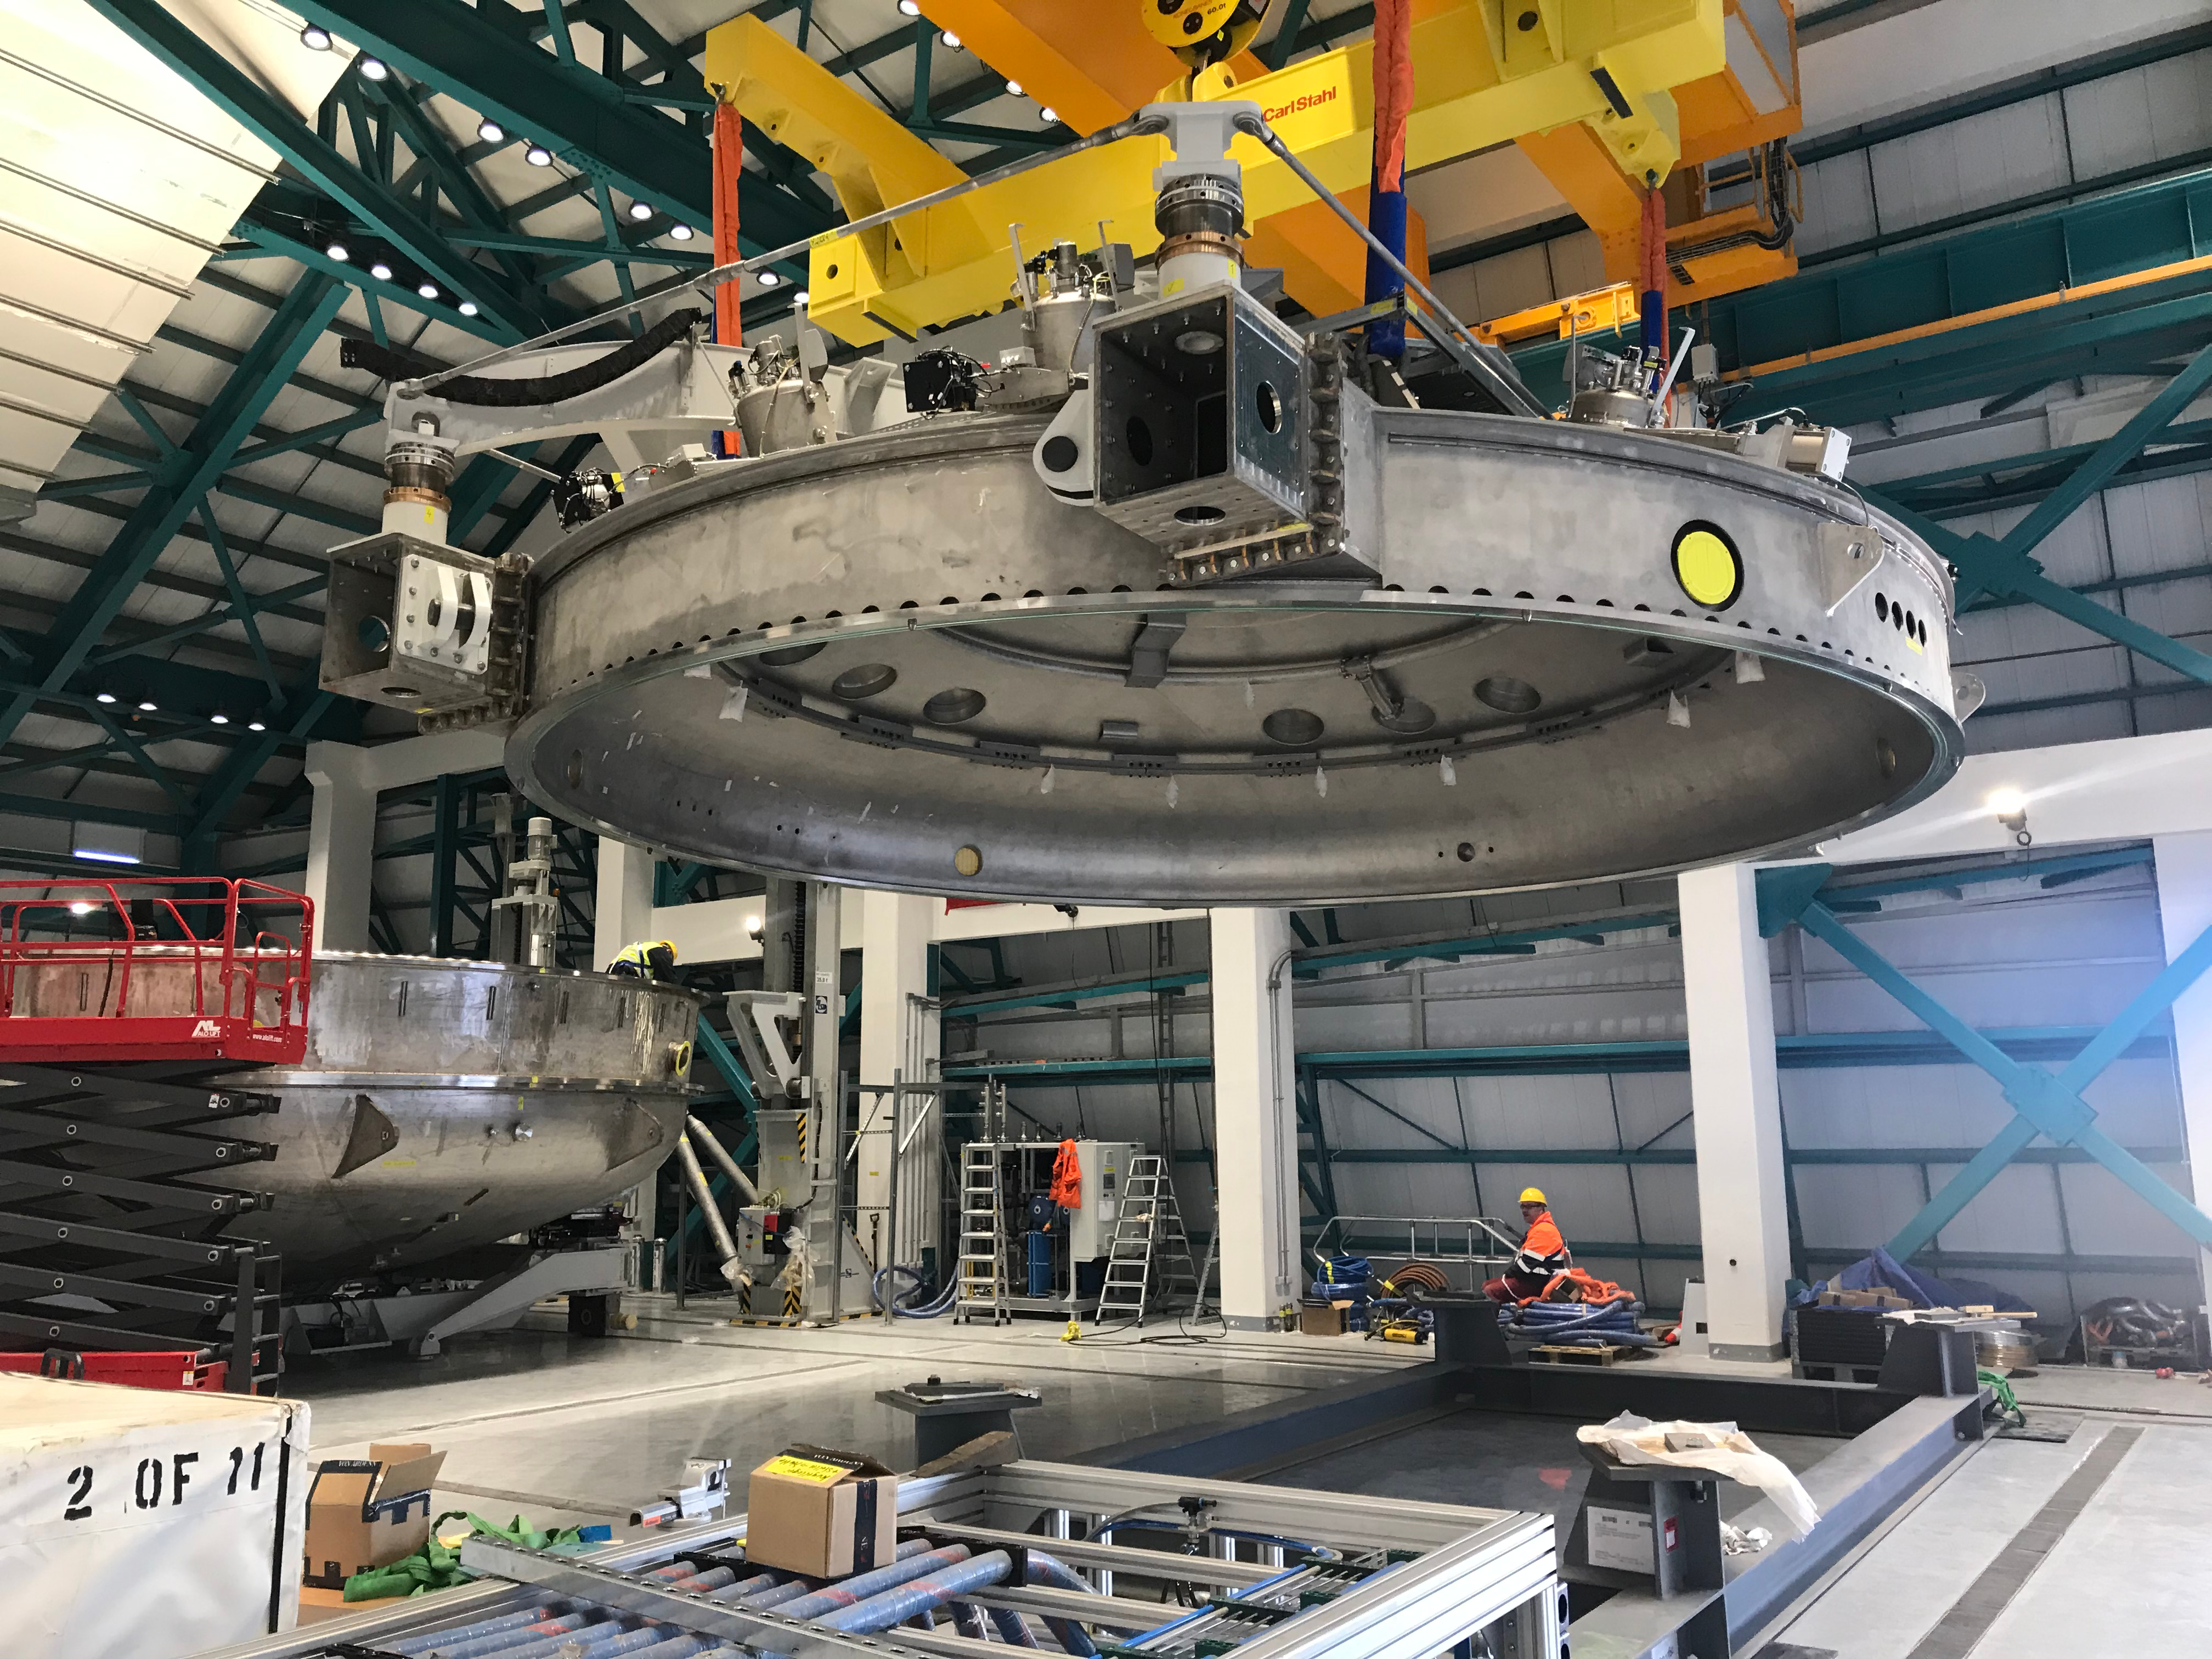

Coating Plant Assembly on Summit

A crew from Von Ardenne, the LSST Coating Chamber vendor, is currently onsite at the LSST summit facility building, performing work on the Coating Chamber, which arrived at the summit in November 2018. According to Tomislav Vucina, LSST Coatings Engineer, "The LSST Coating Chamber will be the largest, most modern, and most powerful mirror coating mechanism used by any telescope in the world." The Coating Chamber, which was constructed in Germany, is now beginning a six-month program of “assembly, integration, and commissioning,” which refers to installation of all components of the Coating Plant, and the testing necessary to ensure that everything works the way it’s supposed to. After final acceptance, and after both LSST mirrors arrive, the Coating Plant will be used to coat the Primary/Tertiary Mirror (M1M3) with aluminum, and the Secondary Mirror (M2) with silver.

Credit: Rubin Observatory/NSF/AURA